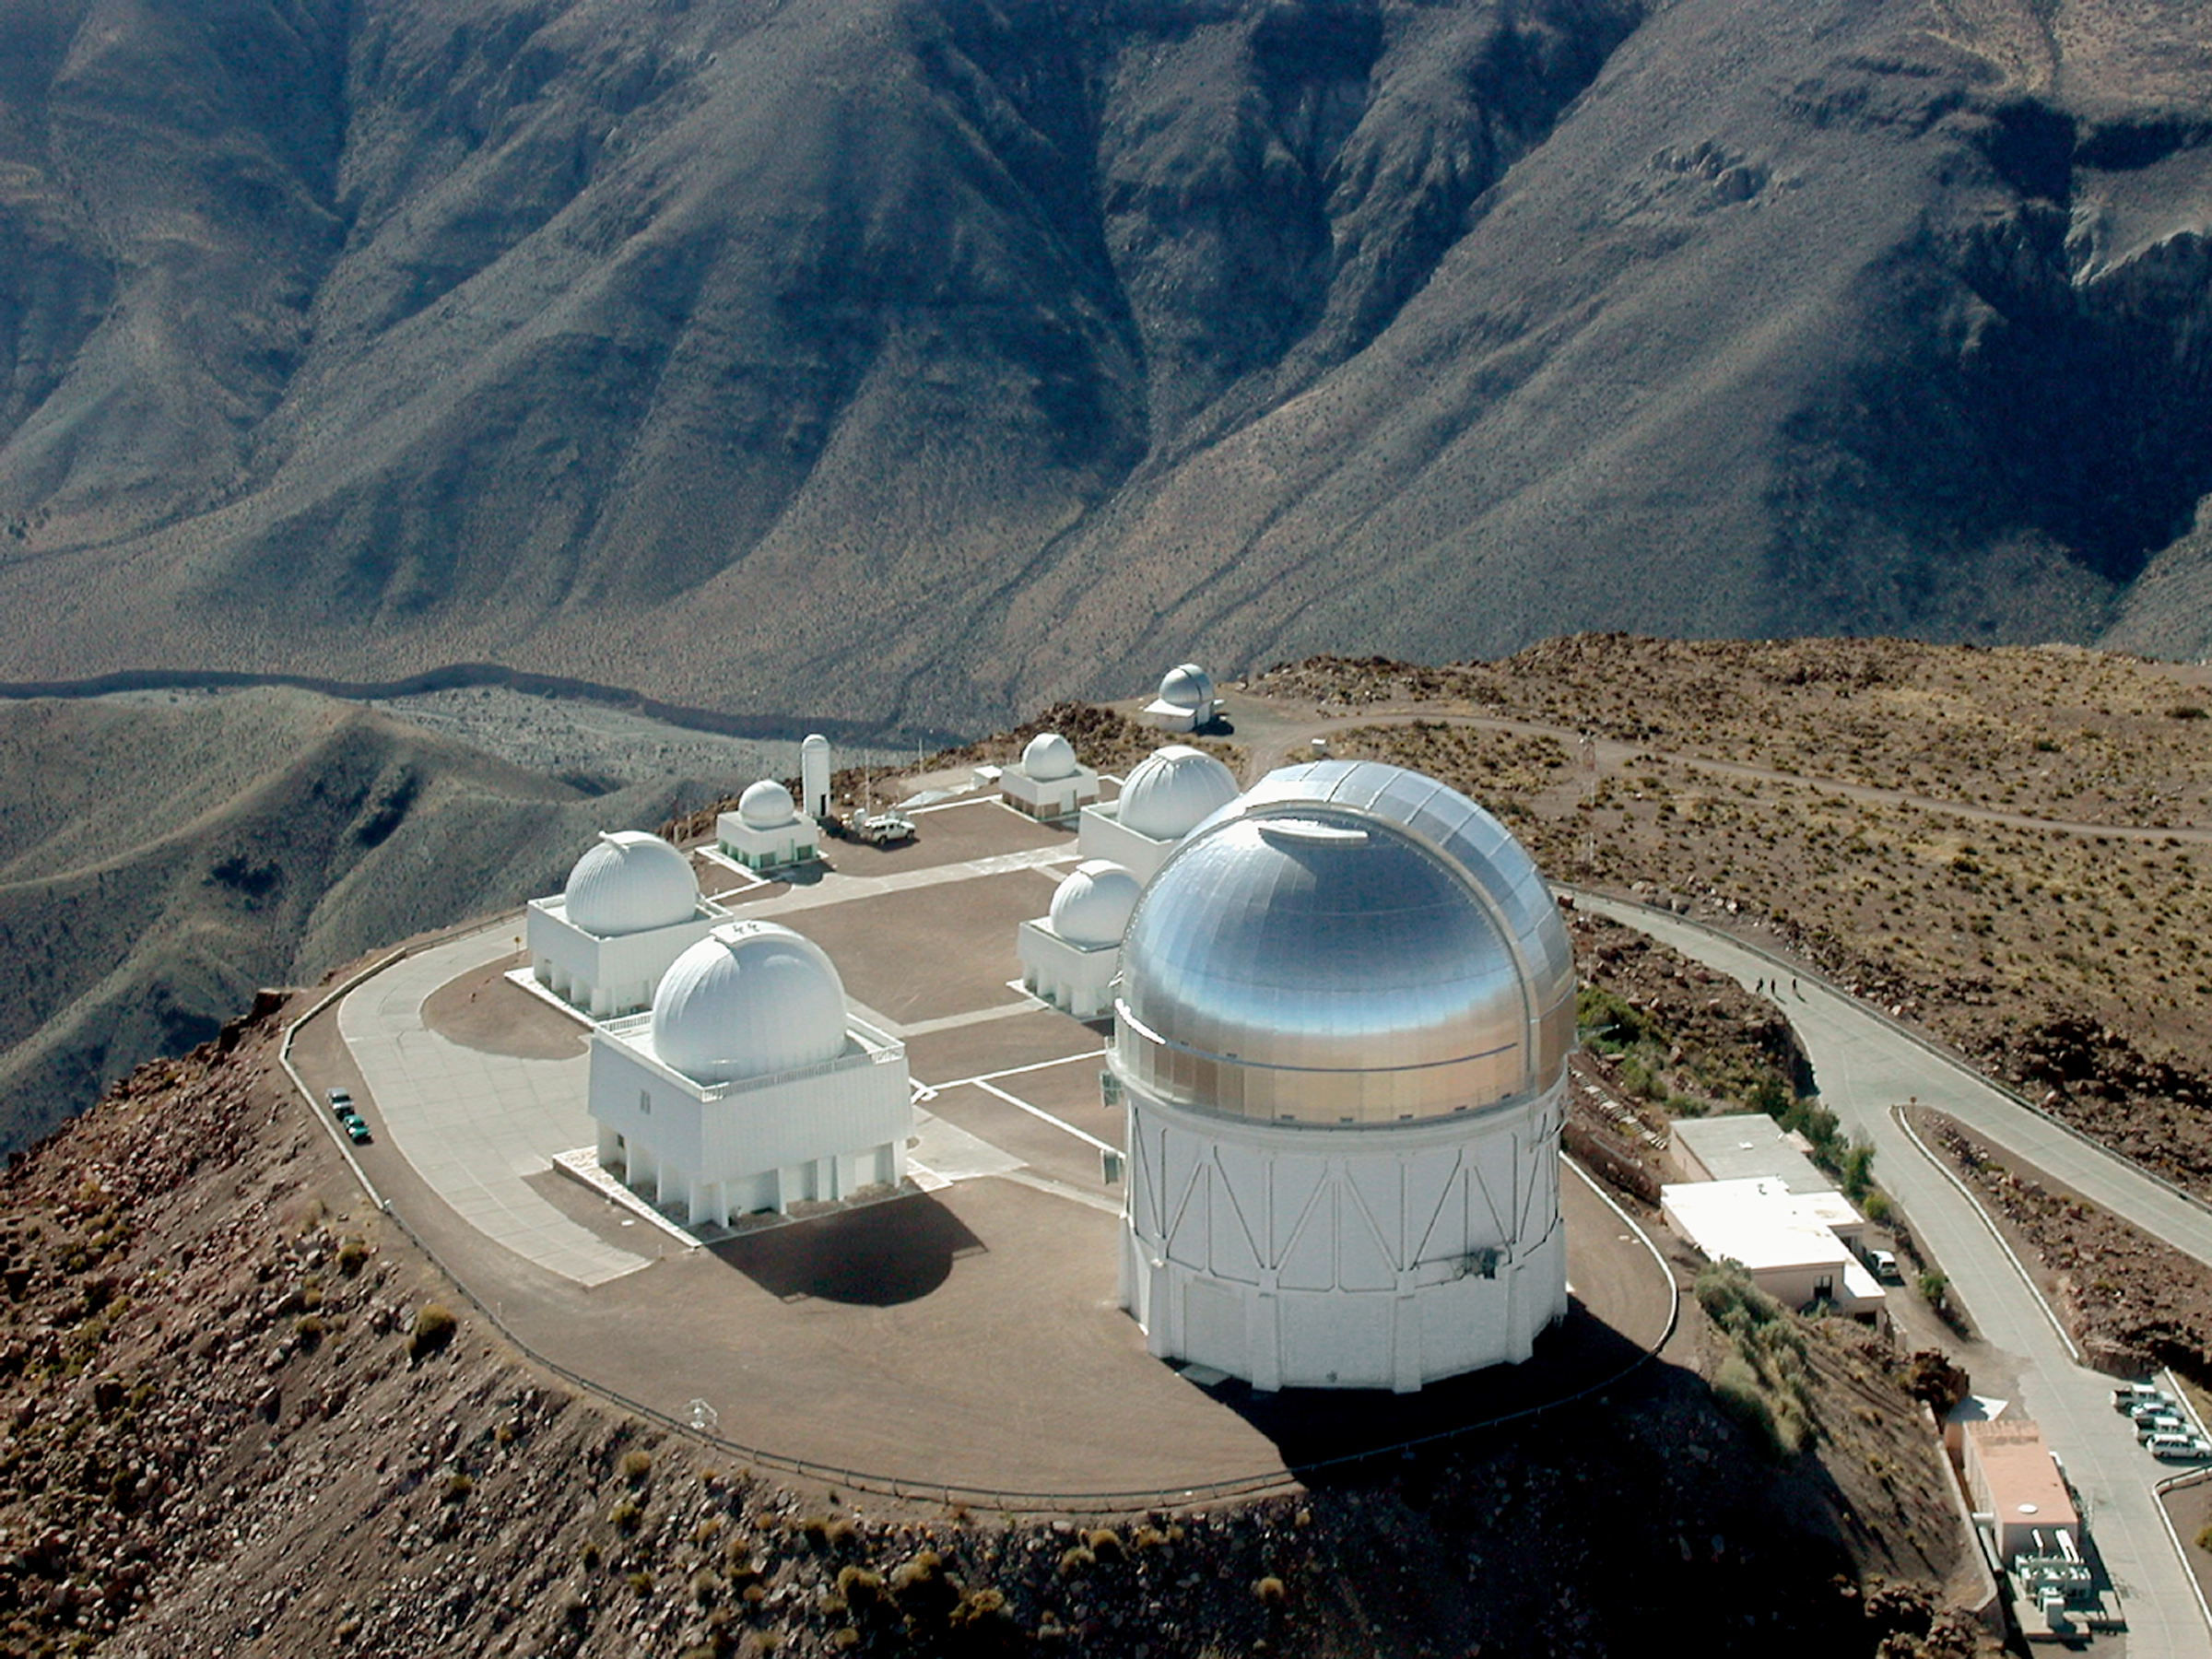

CTIO Aerial

An aerial image of the Cerro Tololo Interamerican Observatory in Chile, taken after the dome of the Blanco 4-meter telescope was silvered early in 2001.

Credit: NOIRLab/NSF/AURA